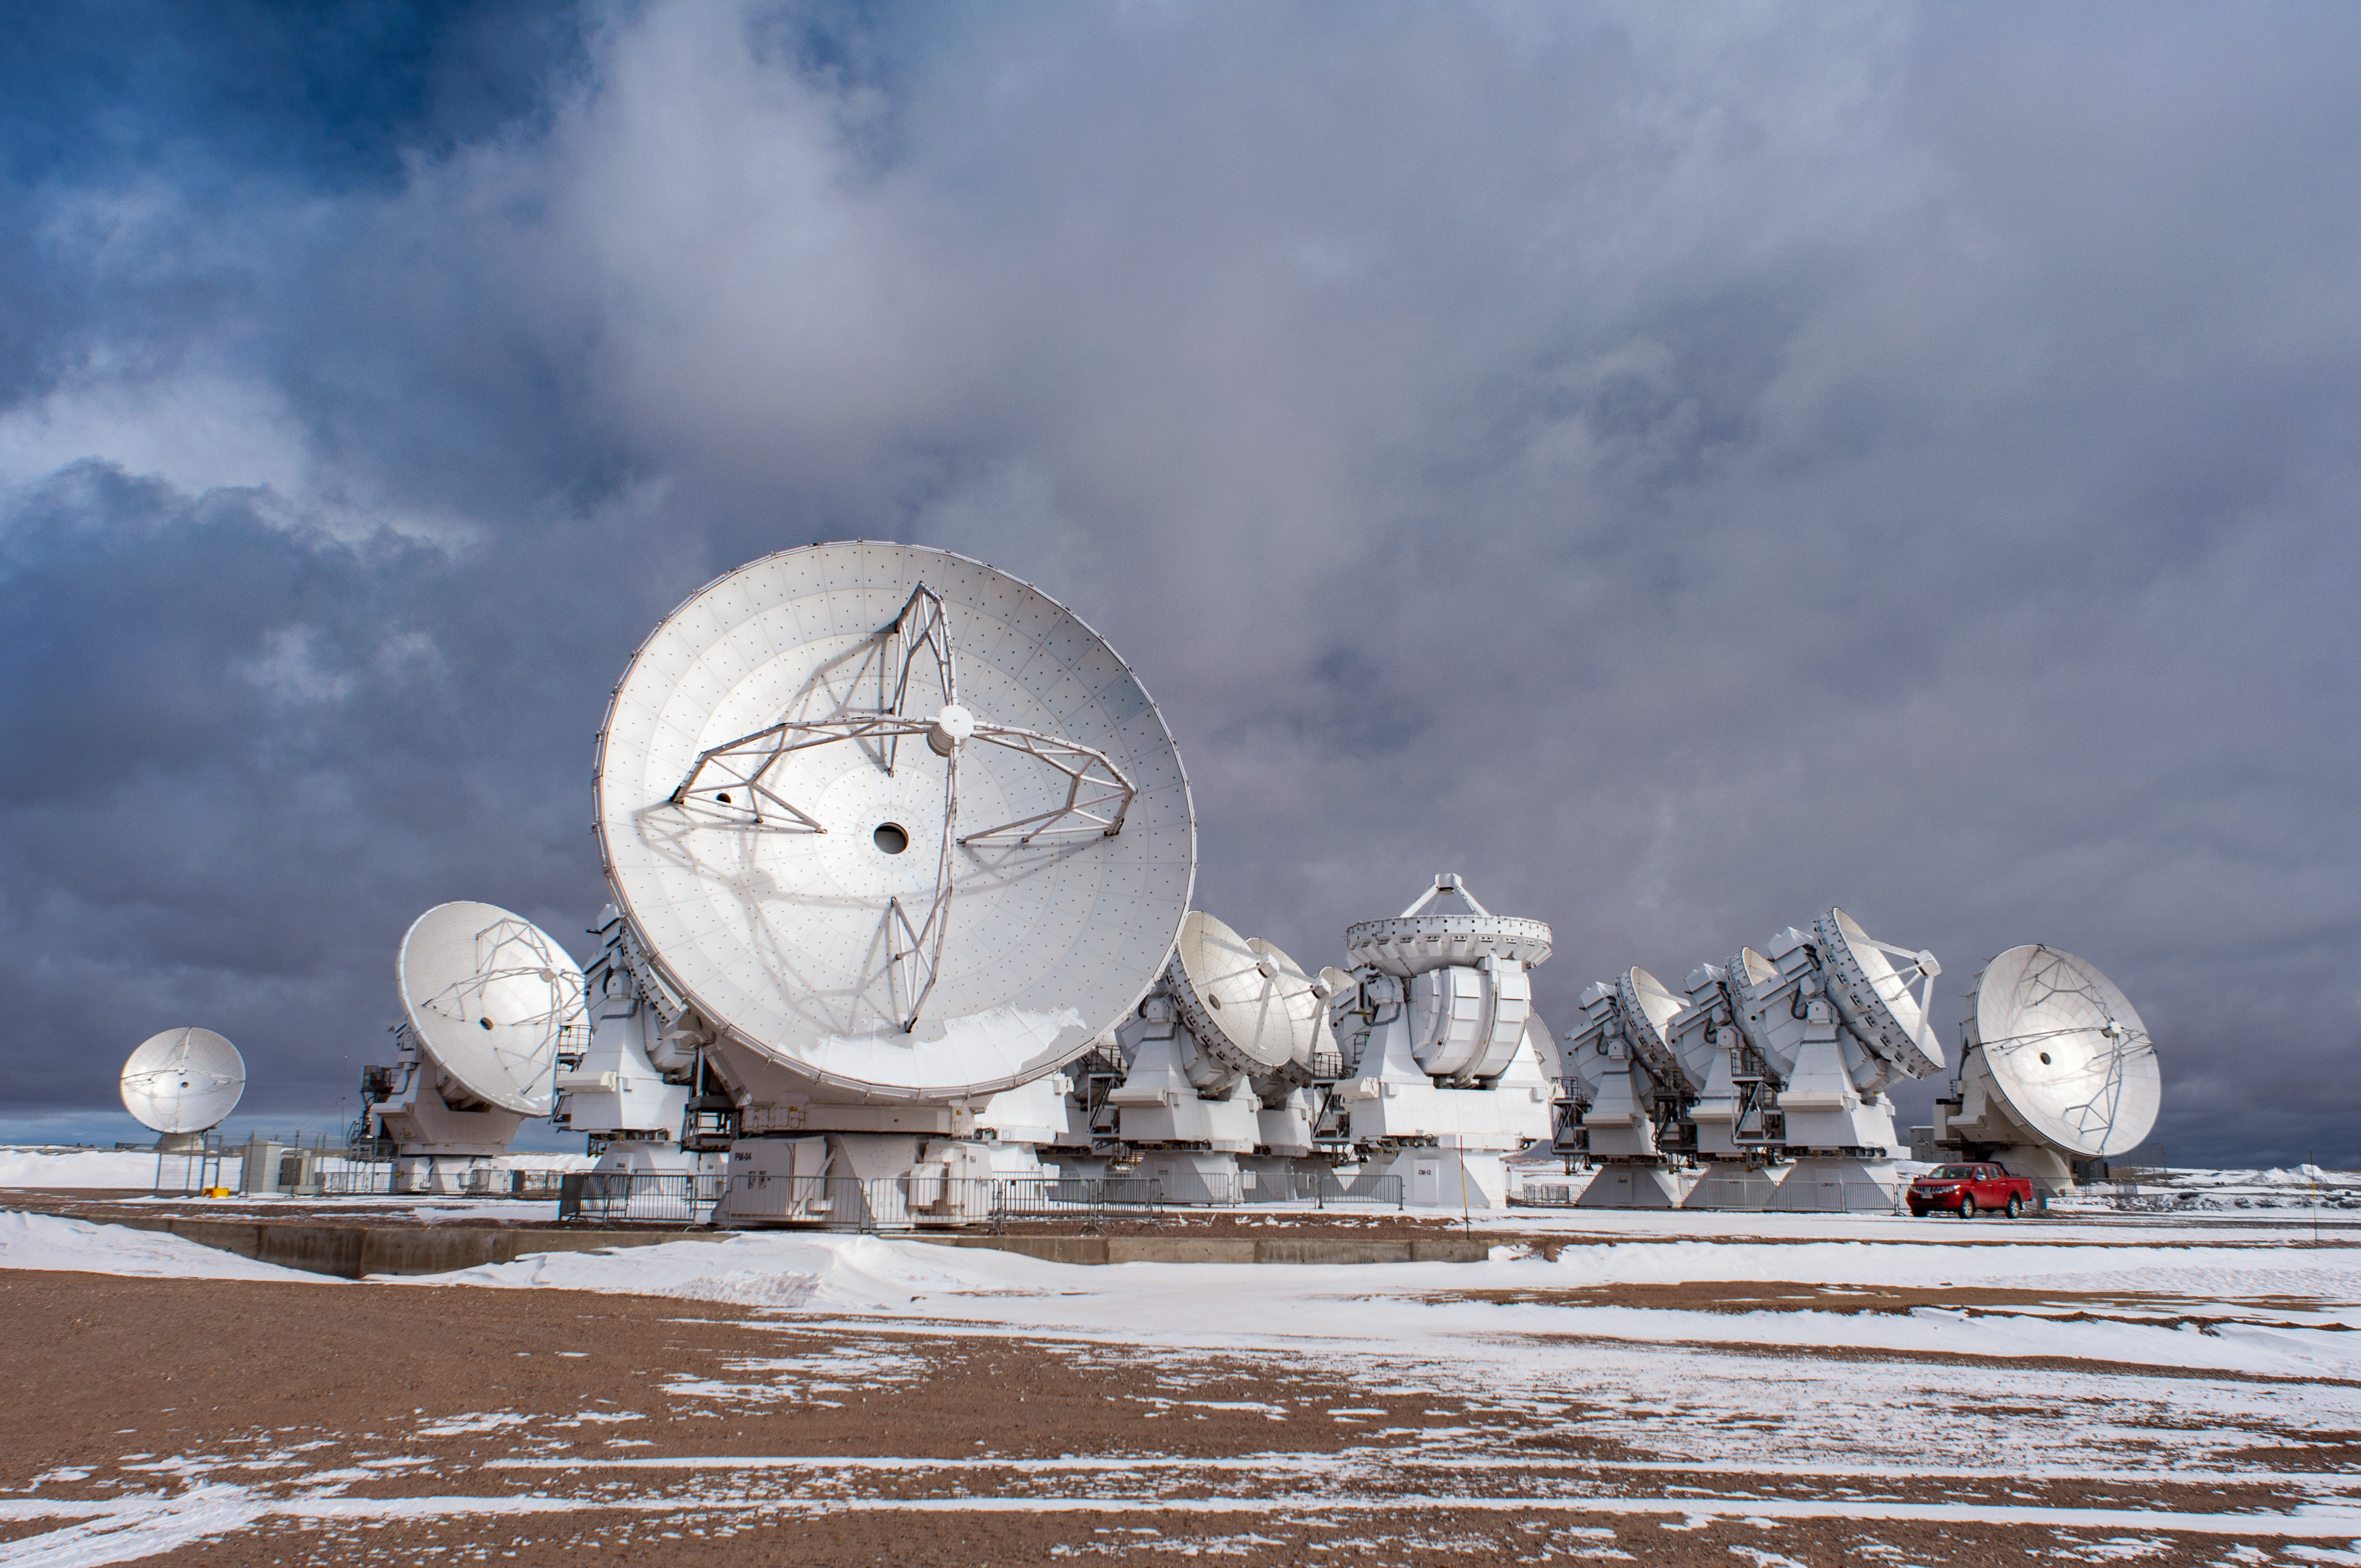

Feeling frosty at ALMA

The Atacama Large Millimeter/submillimeter Array (ALMA) — a state-of-the-art telescope to study light from some of the coldest objects in the Universe — operates high on the Chajnantor plateau in the Chilean Andes. ALMA comprises 66 high-precision antennae, each weighing in at over 100 tons. Unusual clouds obscure the sky, and a hard frost twinkles from the ground.

Credit: S. Otarola/ESO